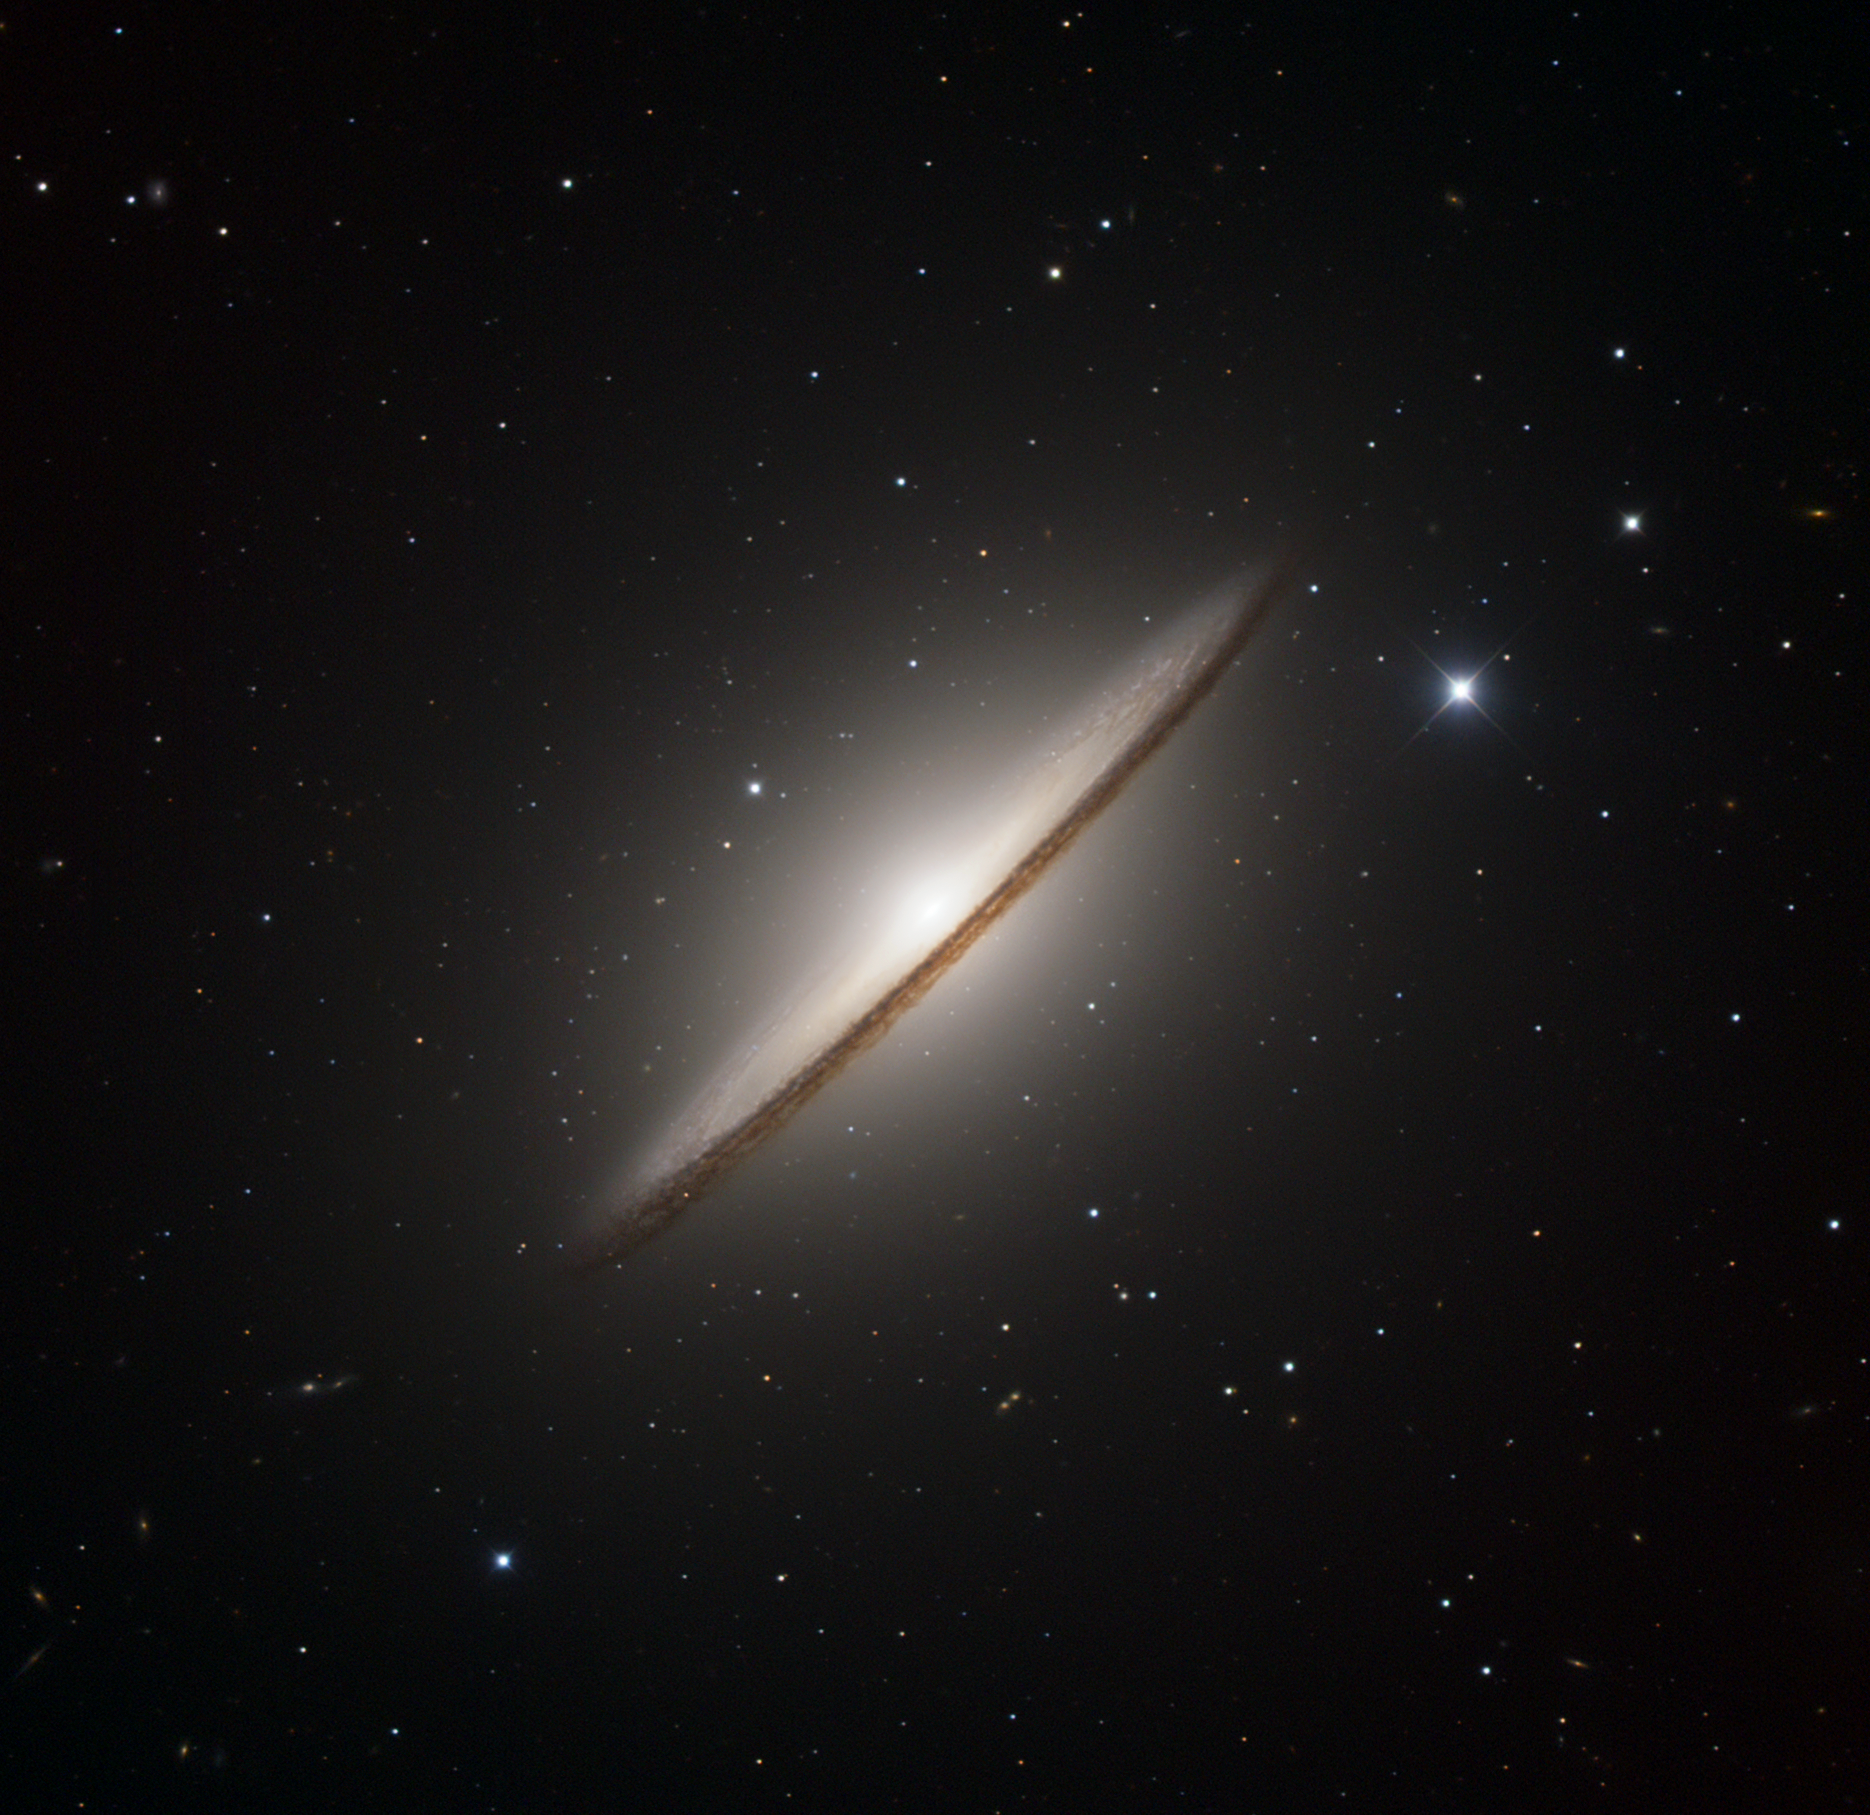

The Sombrero Galaxy

One of most famous spiral galaxies is Messier 104, widely known as the "Sombrero" (the Mexican hat) because of its particular shape. It is located towards the constellation Virgo (the ‘virgin’), at a distance of about 30 million light-years and is the 104th object in the famous catalogue of deep-sky objects by French astronomer Charles Messier (1730 - 1817).

This luminous and massive galaxy has a total mass of about 800 billion suns, and is notable for its dominant nuclear bulge, composed mainly of mature stars, and its nearly edge-on disc composed of stars, gas, and dust. The complexity of this dust is apparent directly in front of the bright nucleus, but is also evident in the dark absorbing lanes throughout the disc. A large number of small, diffuse objects can be seen as a swarm in the halo of Messier 104. Most of these are globular clusters, similar to those found in our own Milky Way, but Messier 104 has a much larger number of them. This galaxy also appears to host a supermassive black hole of about 1 billion solar masses, one of the most massive black holes measured in any nearby galaxy, and 250 times larger than the black hole in the Milky Way. Despite having such a massive black hole at its centre, the galaxy is rather quiet, implying that the black hole is on a very stringent diet.

This image is based on data acquired with the 1.5 m Danish telescope at the ESO La Silla Observatory in Chile, through three filters (B: 120 s, V: 100 s, R: 100 s).

Credit: ESO/IDA/Danish 1.5 m/R. Gendler and J.-E. Ovaldsen